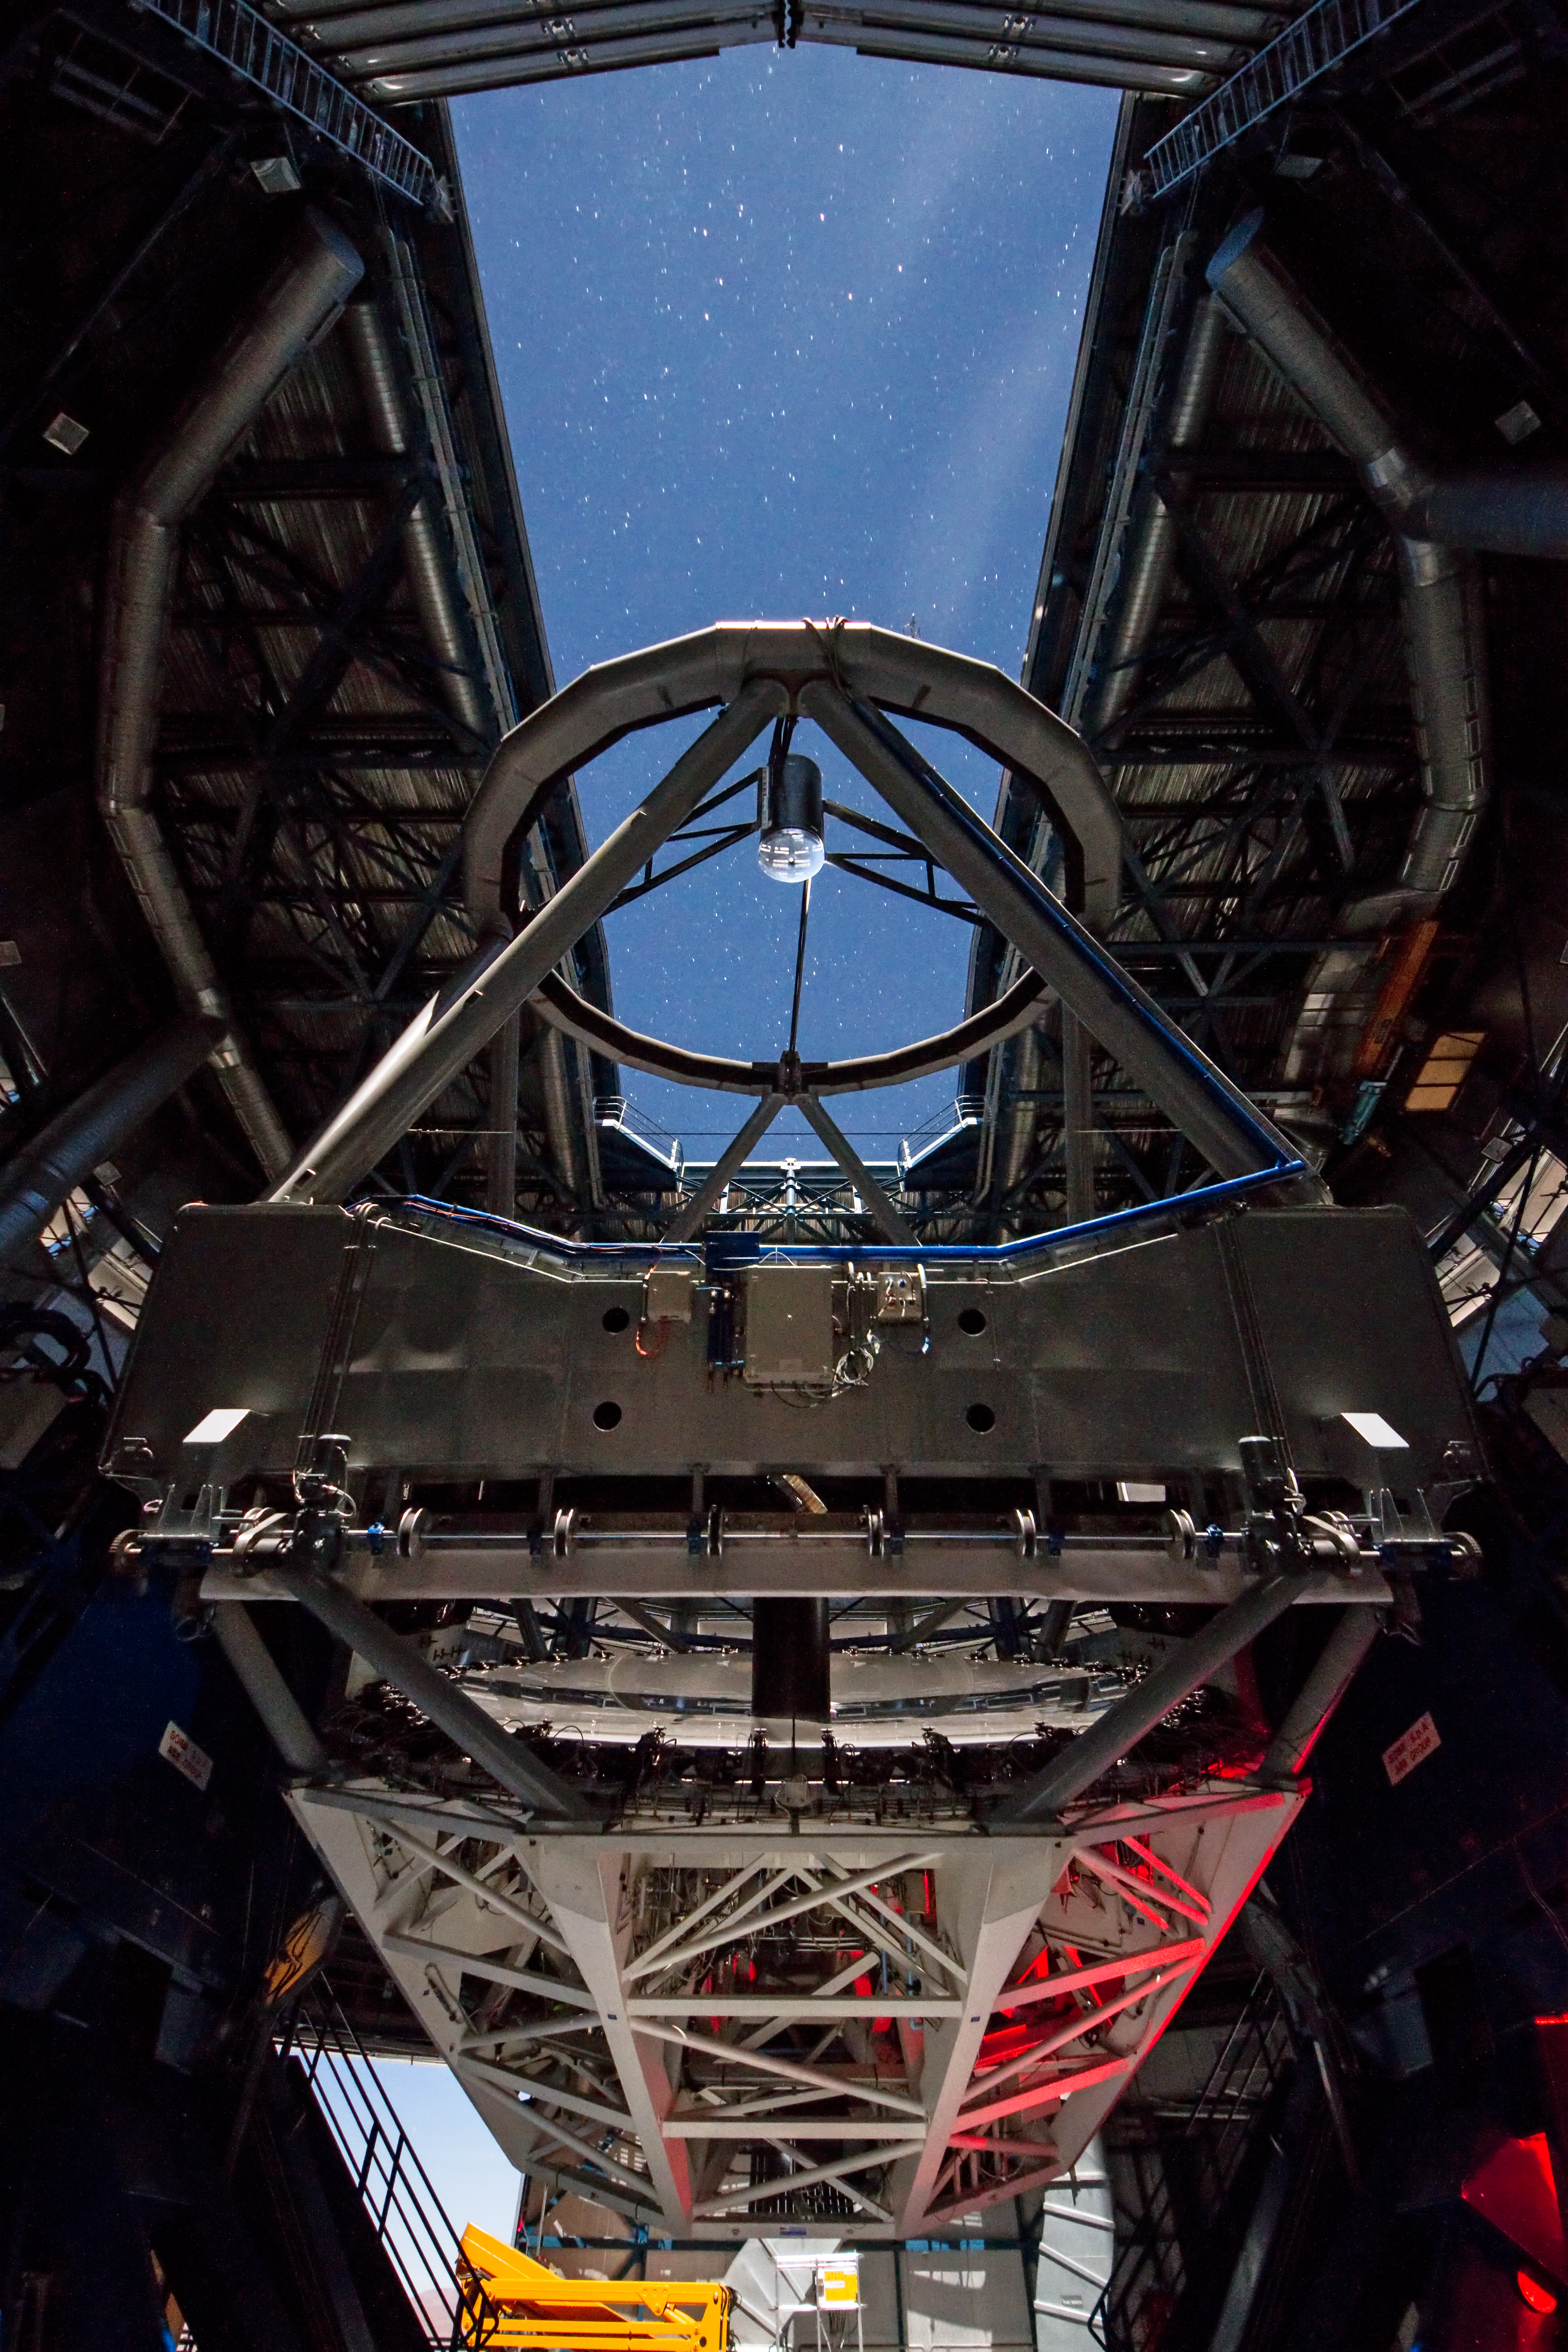

Heavy metal

Have you ever wondered what the inside of ESO's Very Large Telescope looks like? Well, wonder no more, as this picture of the week shows the internal structure of one of the VLT's Unit Telescopes (UTs) — specifically UT3, otherwise known as Melipal.

Seen here, lit by moonlight, is the main steel structure of the Unit Telescope's optical assembly. The main mirror, measuring 8.2 metres in diameter and weighing in at more than 23 tonnes, requires a sturdy frame to allow it to rotate within the structure, while maintaining high optical resolution. This movable steel frame itself weighs over 430 tonnes, about the same as a fully loaded jumbo jet!

The structure, optics and electronics are housed within a further steel enclosure, which provides protection from the harsh Atacama environment.

Melipal is named after the Mapuche term for the constellation of the Southern Cross. All four of the VLT's Unit Telescopes have Mapuche names relating to well-known and prominent astronomical features: Antu, Kueyen, Melipal, and Yepun, or the Sun, Moon, Southern Cross, and Venus respectively. The Mapuche people are indigenous to the Southern Central region of Chile, and have a long history of astronomy.

This picture was taken by ESO Photo Ambassador Gianluca Lombardi, who, when not taking photographs of the Chilean landscape, spends his days as an ESO astronomer working at La Silla and Paranal.

Credit: ESO/G. Lombardi